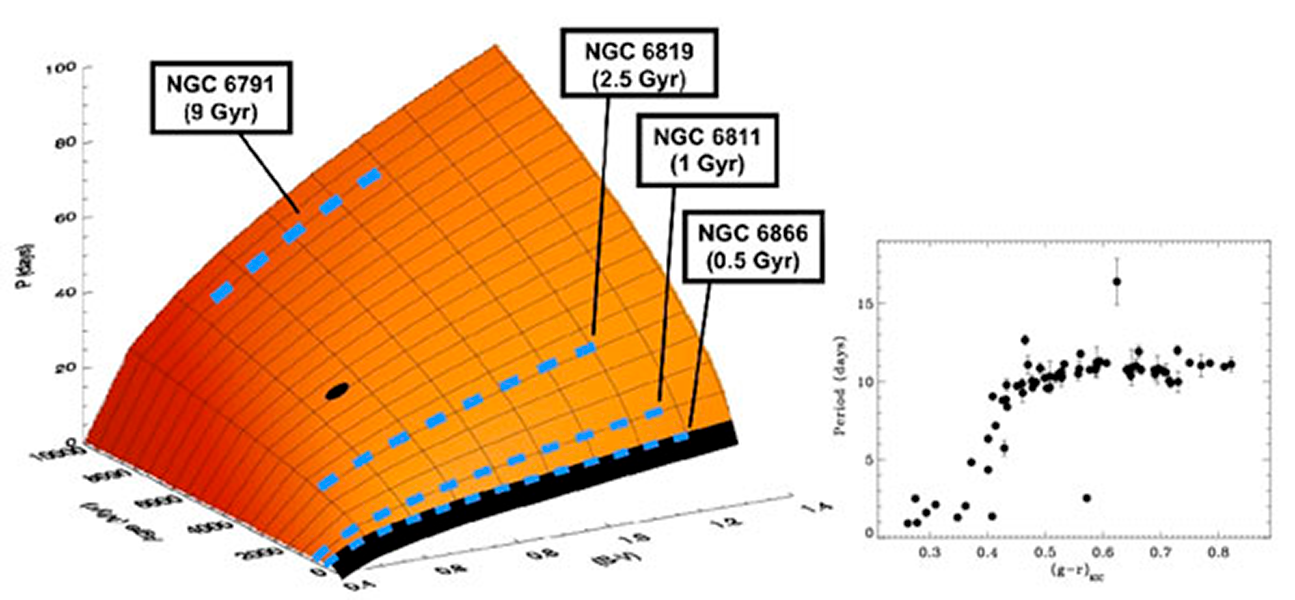

First Results from The Kepler Cluster Study

The Kepler Cluster Study (PI: Søren Meibom, Harvard-Smithsonian CfA) is a program to search for planets around members of 4 open star clusters in the field of view of NASA’s Kepler mission, and to study the relationships between stellar rotation, age and mass. “Ground-based observations in young (~< 600 million years) open clusters, using NOAO facilities (WIYN 3.5m, the WIYN 0.9m, the CTIO Blanco 4m, and CTIO 1m), have suggested to us that a well-defined relationship exist between the rotation periods, ages, and colors of late-type stars”, says Meibom, “and that observations of such stars in older clusters can define a surface in the 3-dimensional space of rotation, color (mass), and age (figure 1, left). Now, using Kepler, Meibom and his colleagues have extended this surface to 1 billion years by measuring the relation between rotation and color for members of the open cluster NGC6811 (figure 2, right).

Credit: Søren Meibom, Harvard-Smithsonian CfA